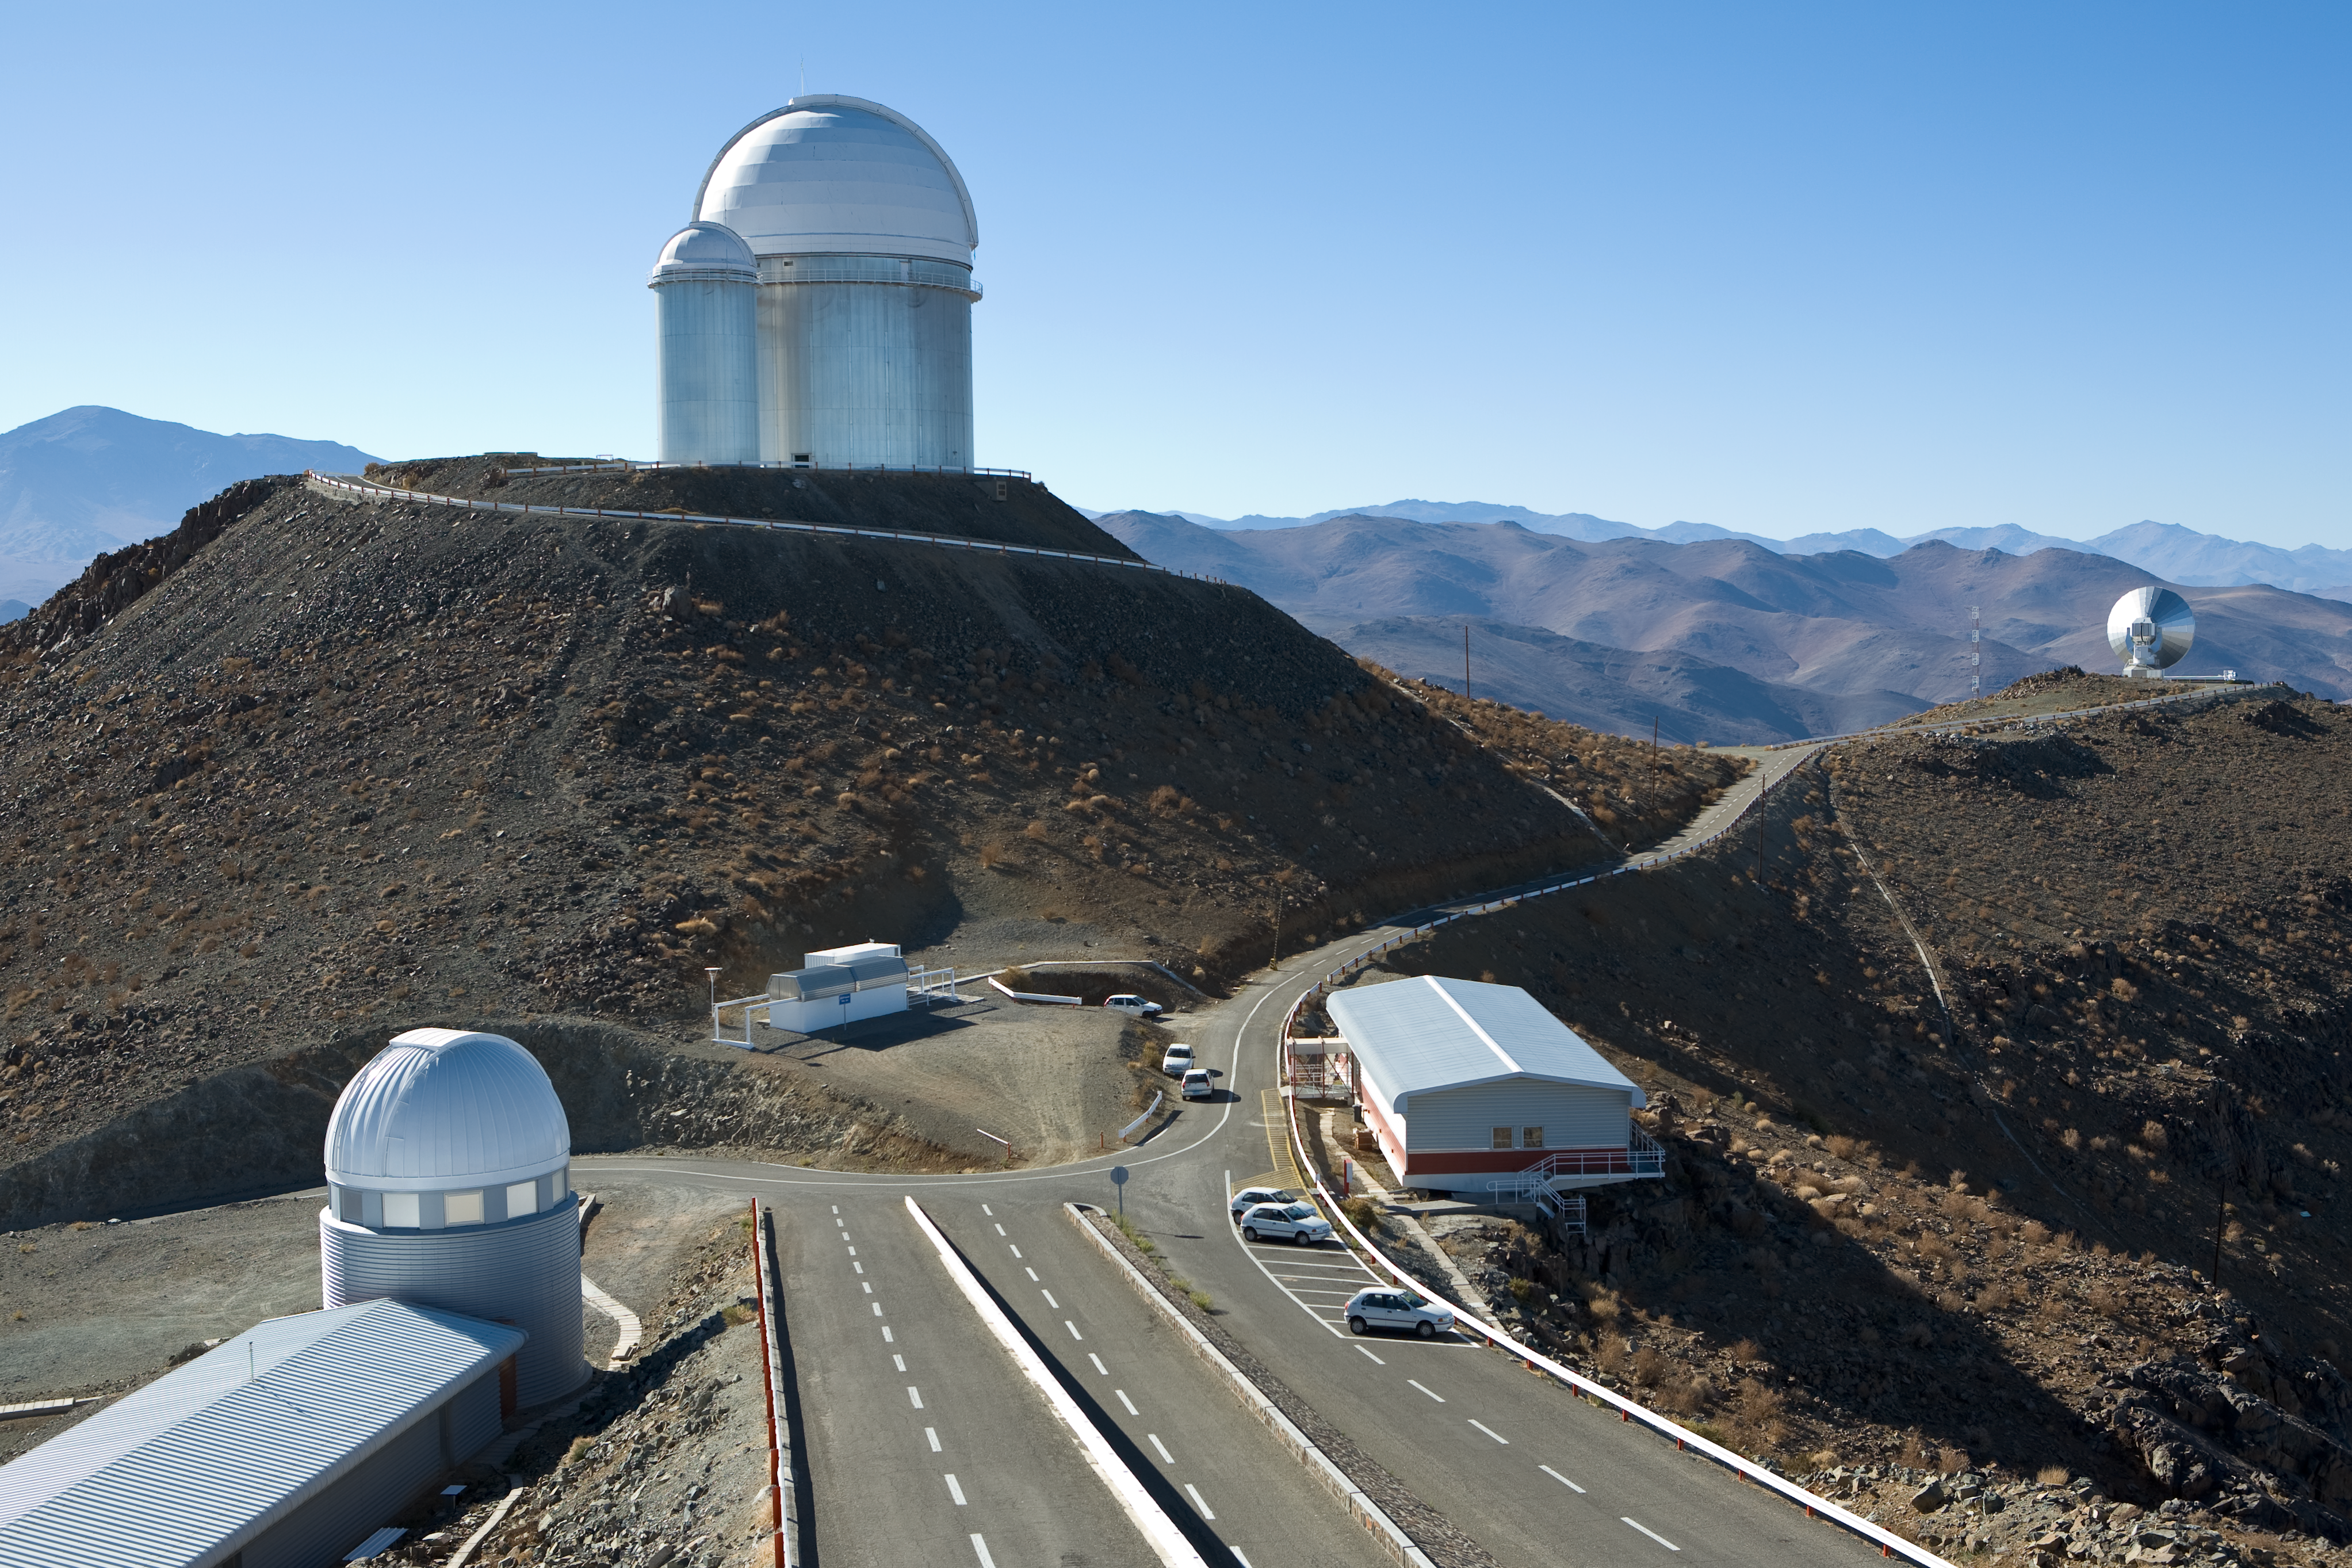

Road to La Silla

The road to the La Silla Observatory. November 2007

Credit: ESO